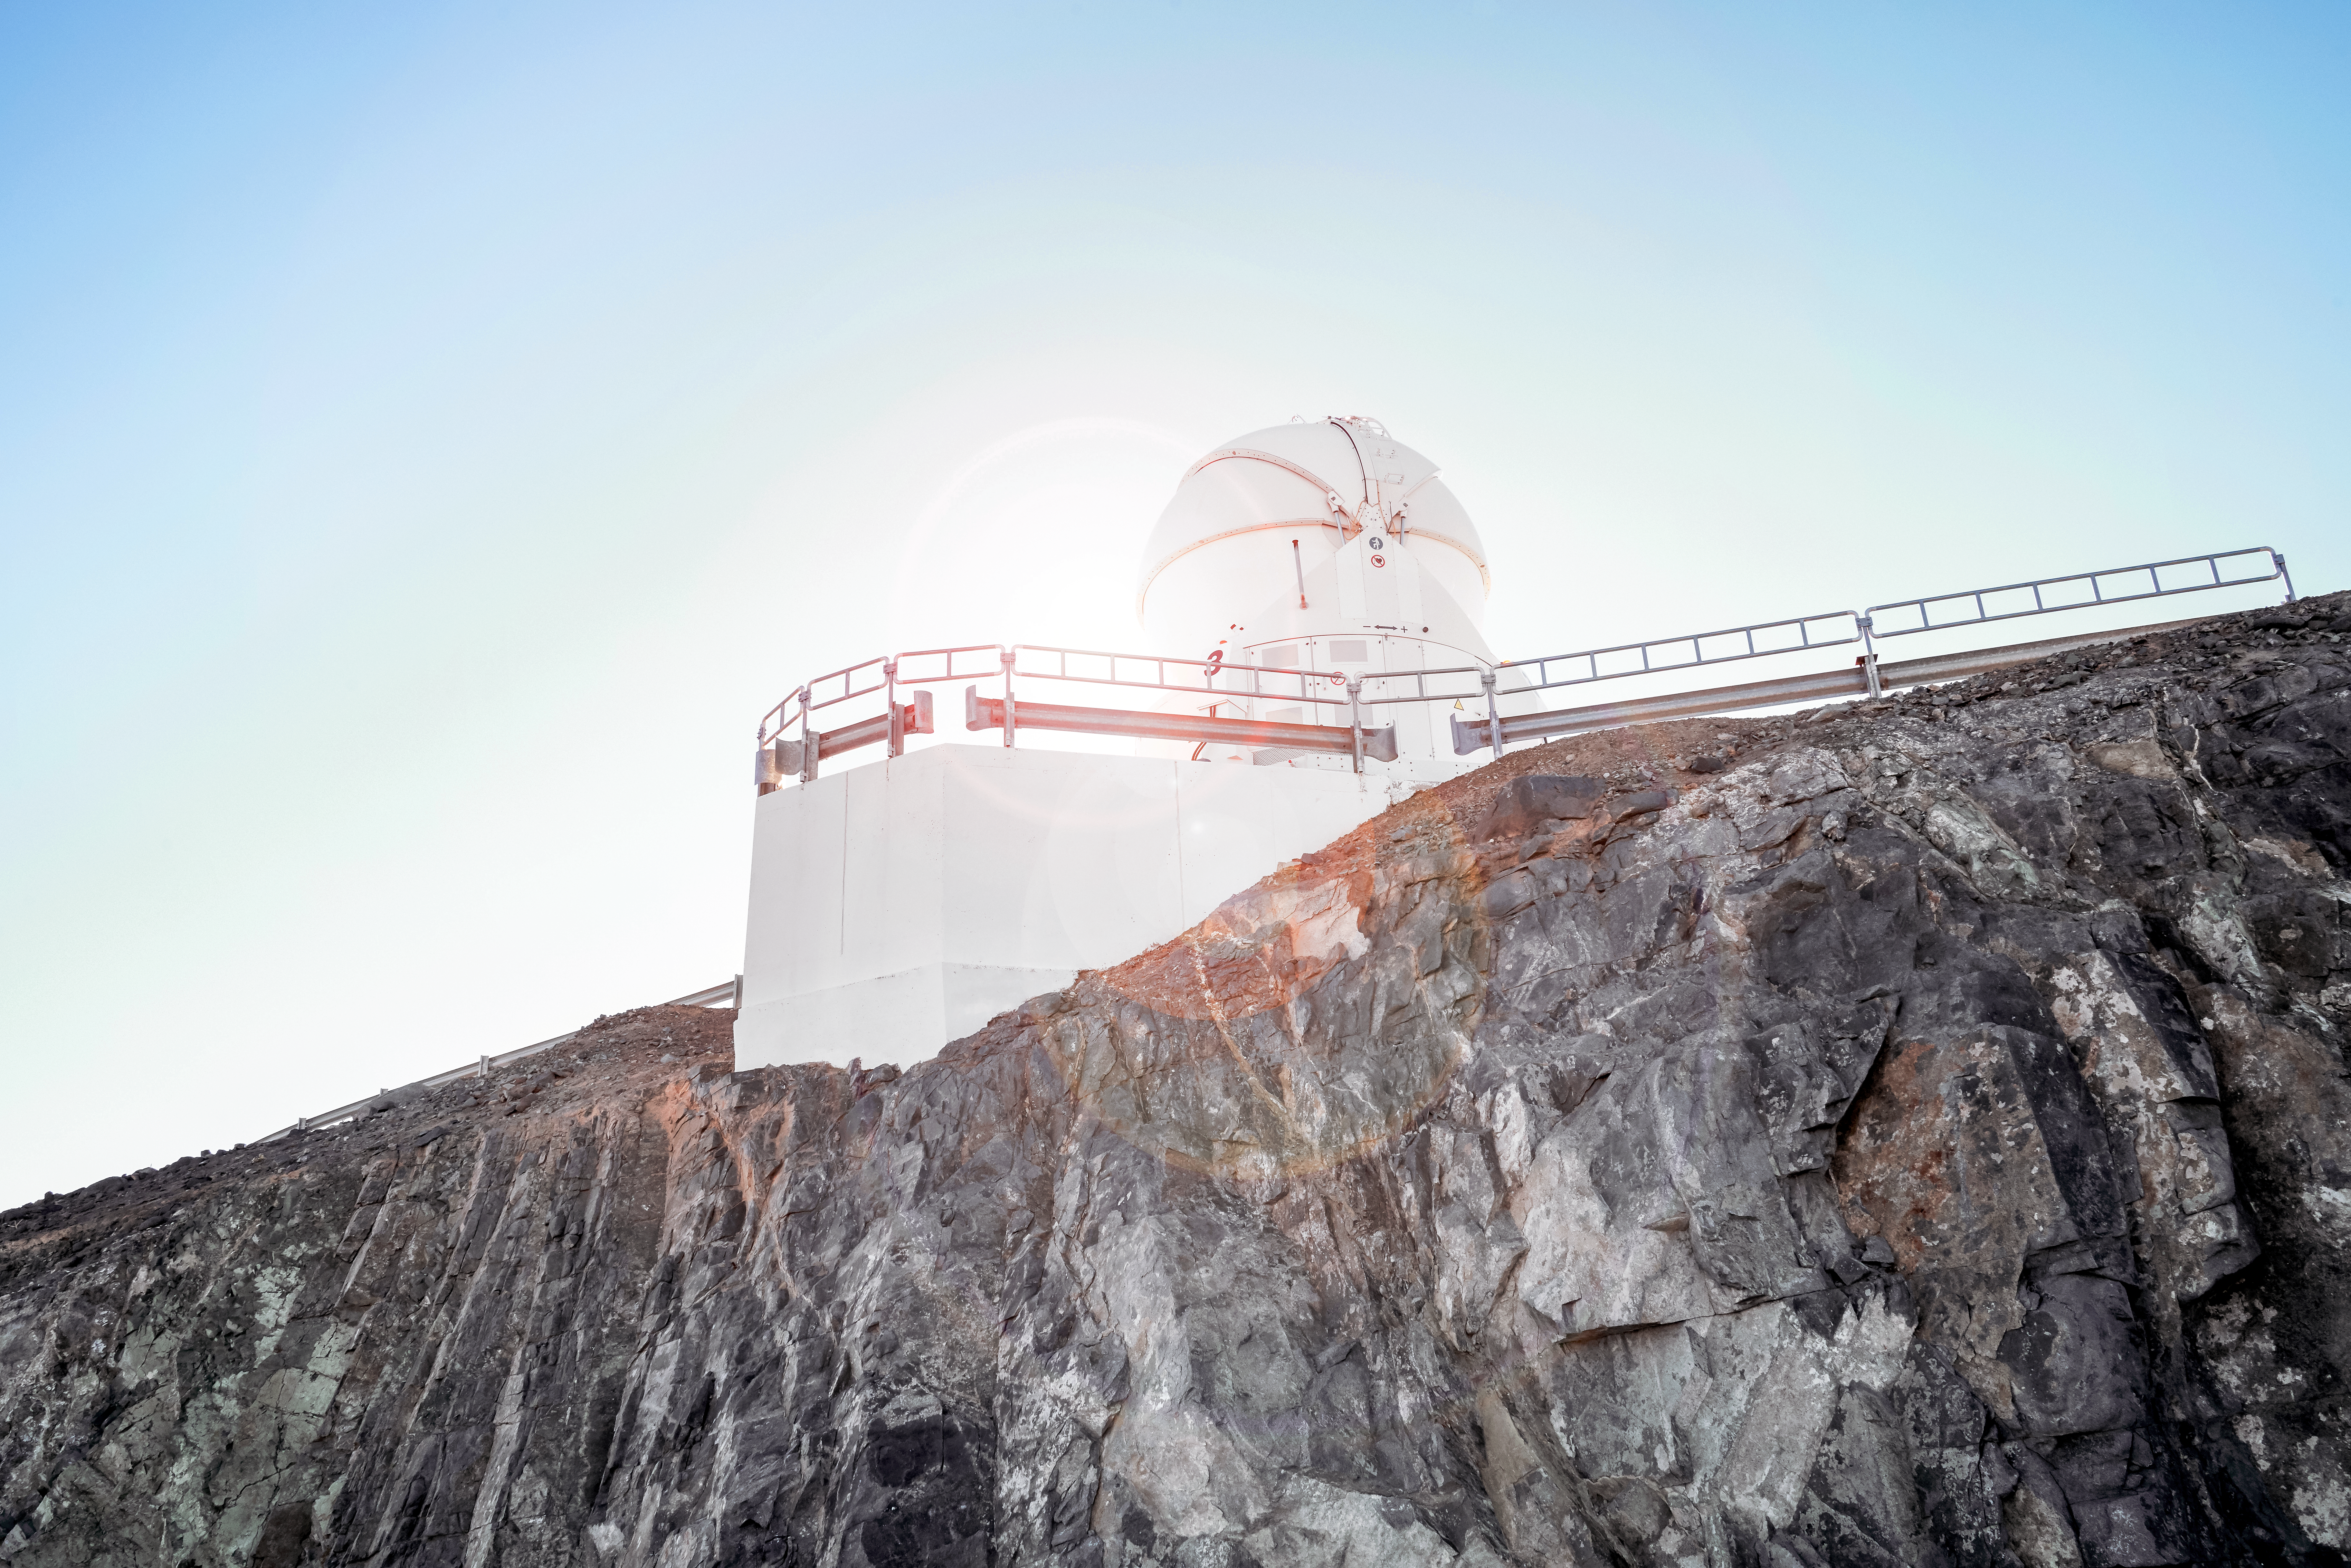

Auxiliary Telescope in the Sun

An image of one of the Auxiliary Telescopes at ESO's flagship telescope, the VLT. These telescopes are the smaller siblings of the VLT's Unit Telescopes, but still have a large primary mirror, at almost 2 metres across. The Auxiliary Telescopes are used to improve the image created when two or more of the Unit Telescopes are being used together for interferometric observations, and can rearranged into different positions to create virtual interferometric telescopes with different characteristic.s

Credit: Luxy Images/ESO